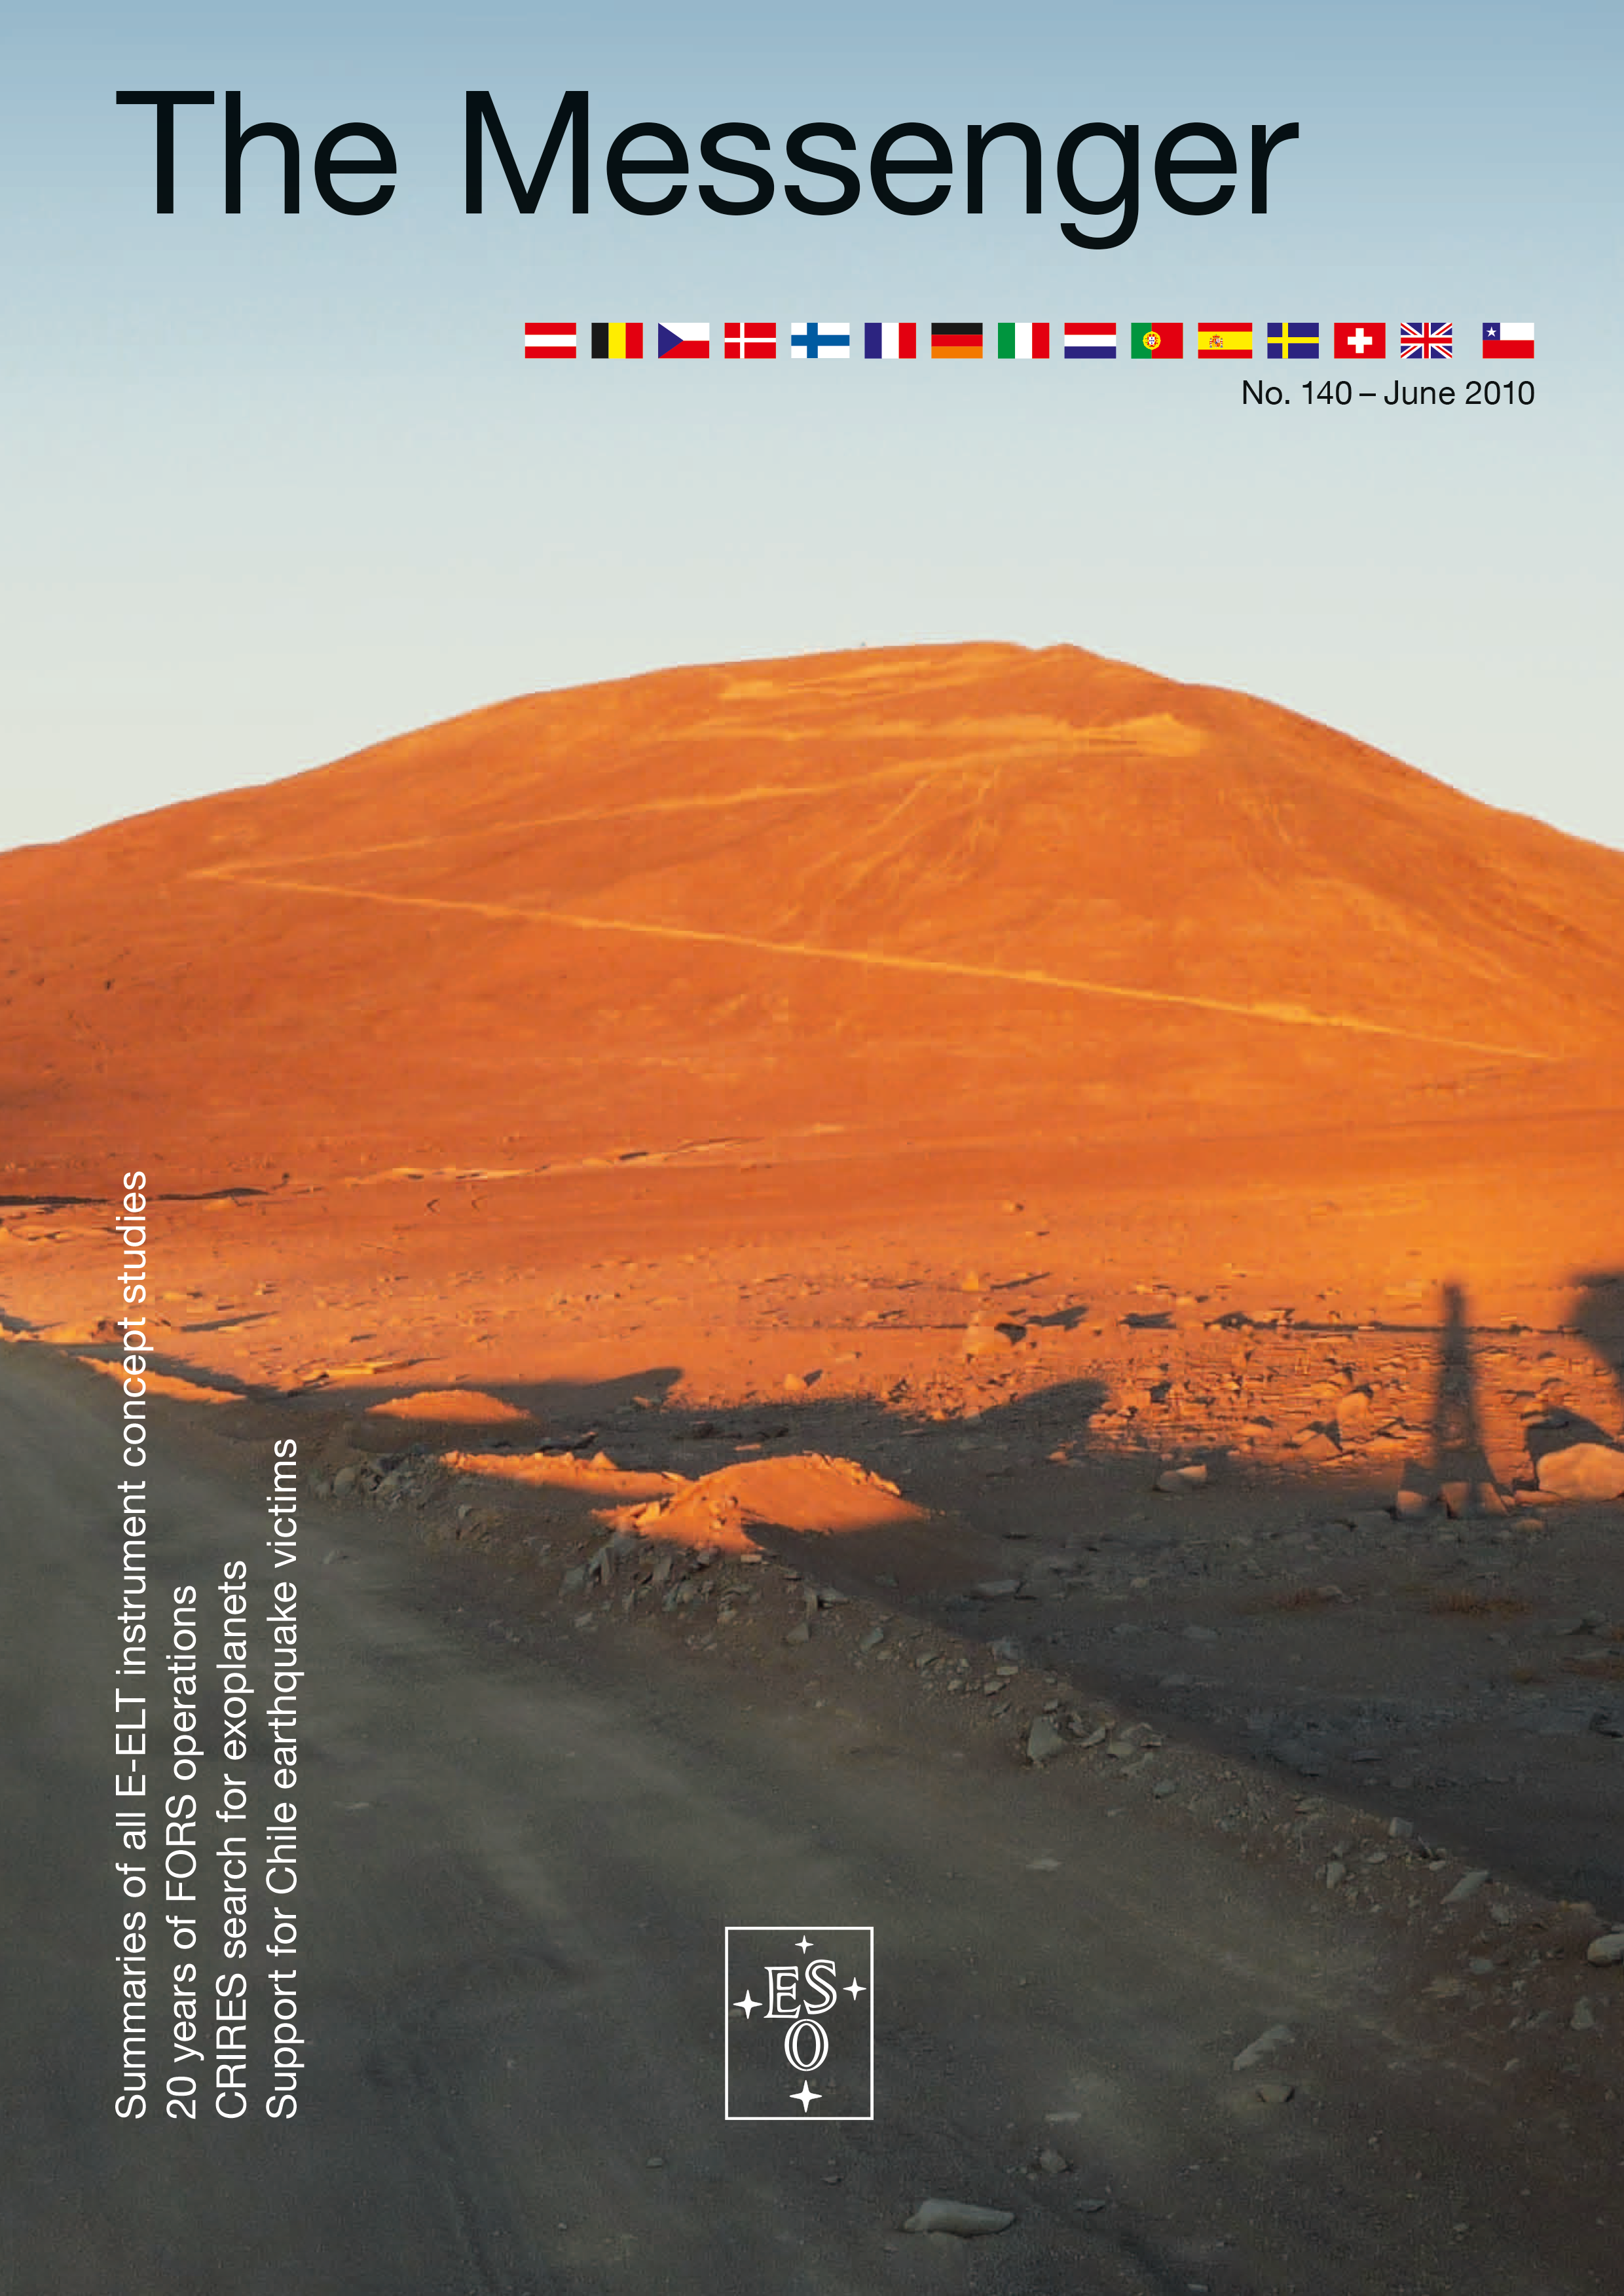

Cover of The Messenger No. 140

Credit: ESO